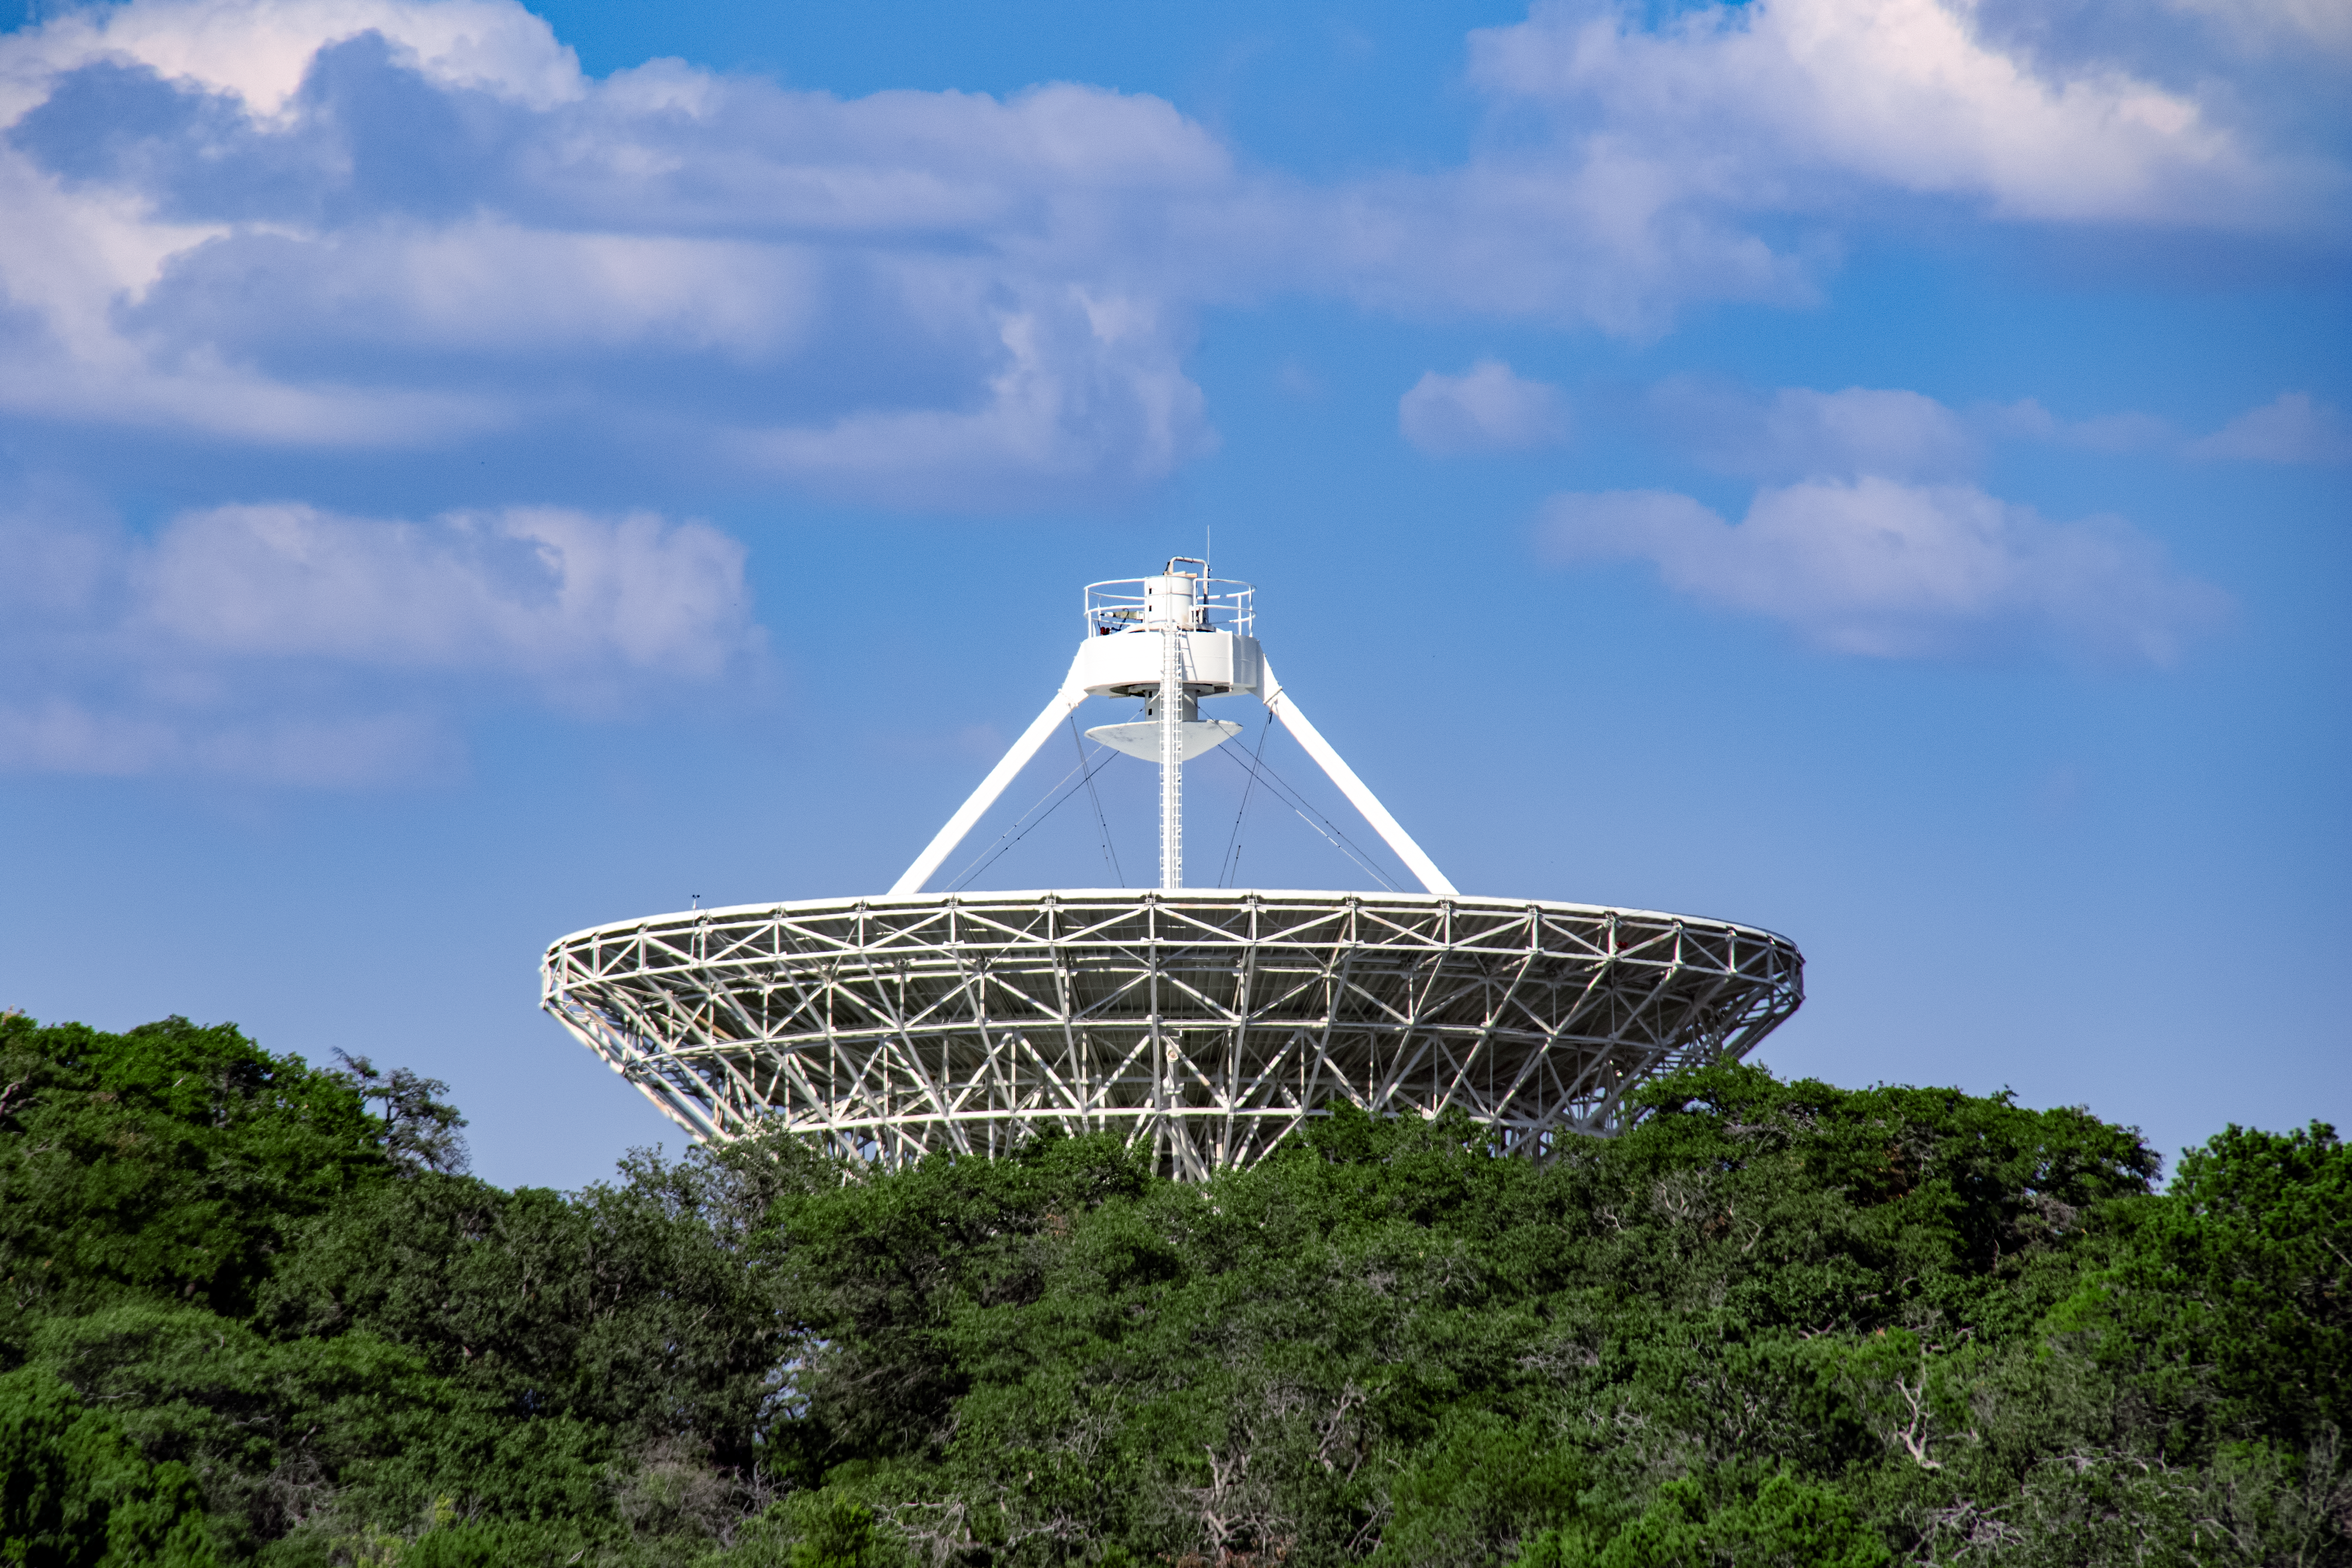

The Very Long Baseline Array Dish at Kitt Peak National Observatory

The Very Long Baseline Array Dish on Kitt Peak National Observatory, AZ.

Credit: NOIRLab/AURA/NSF